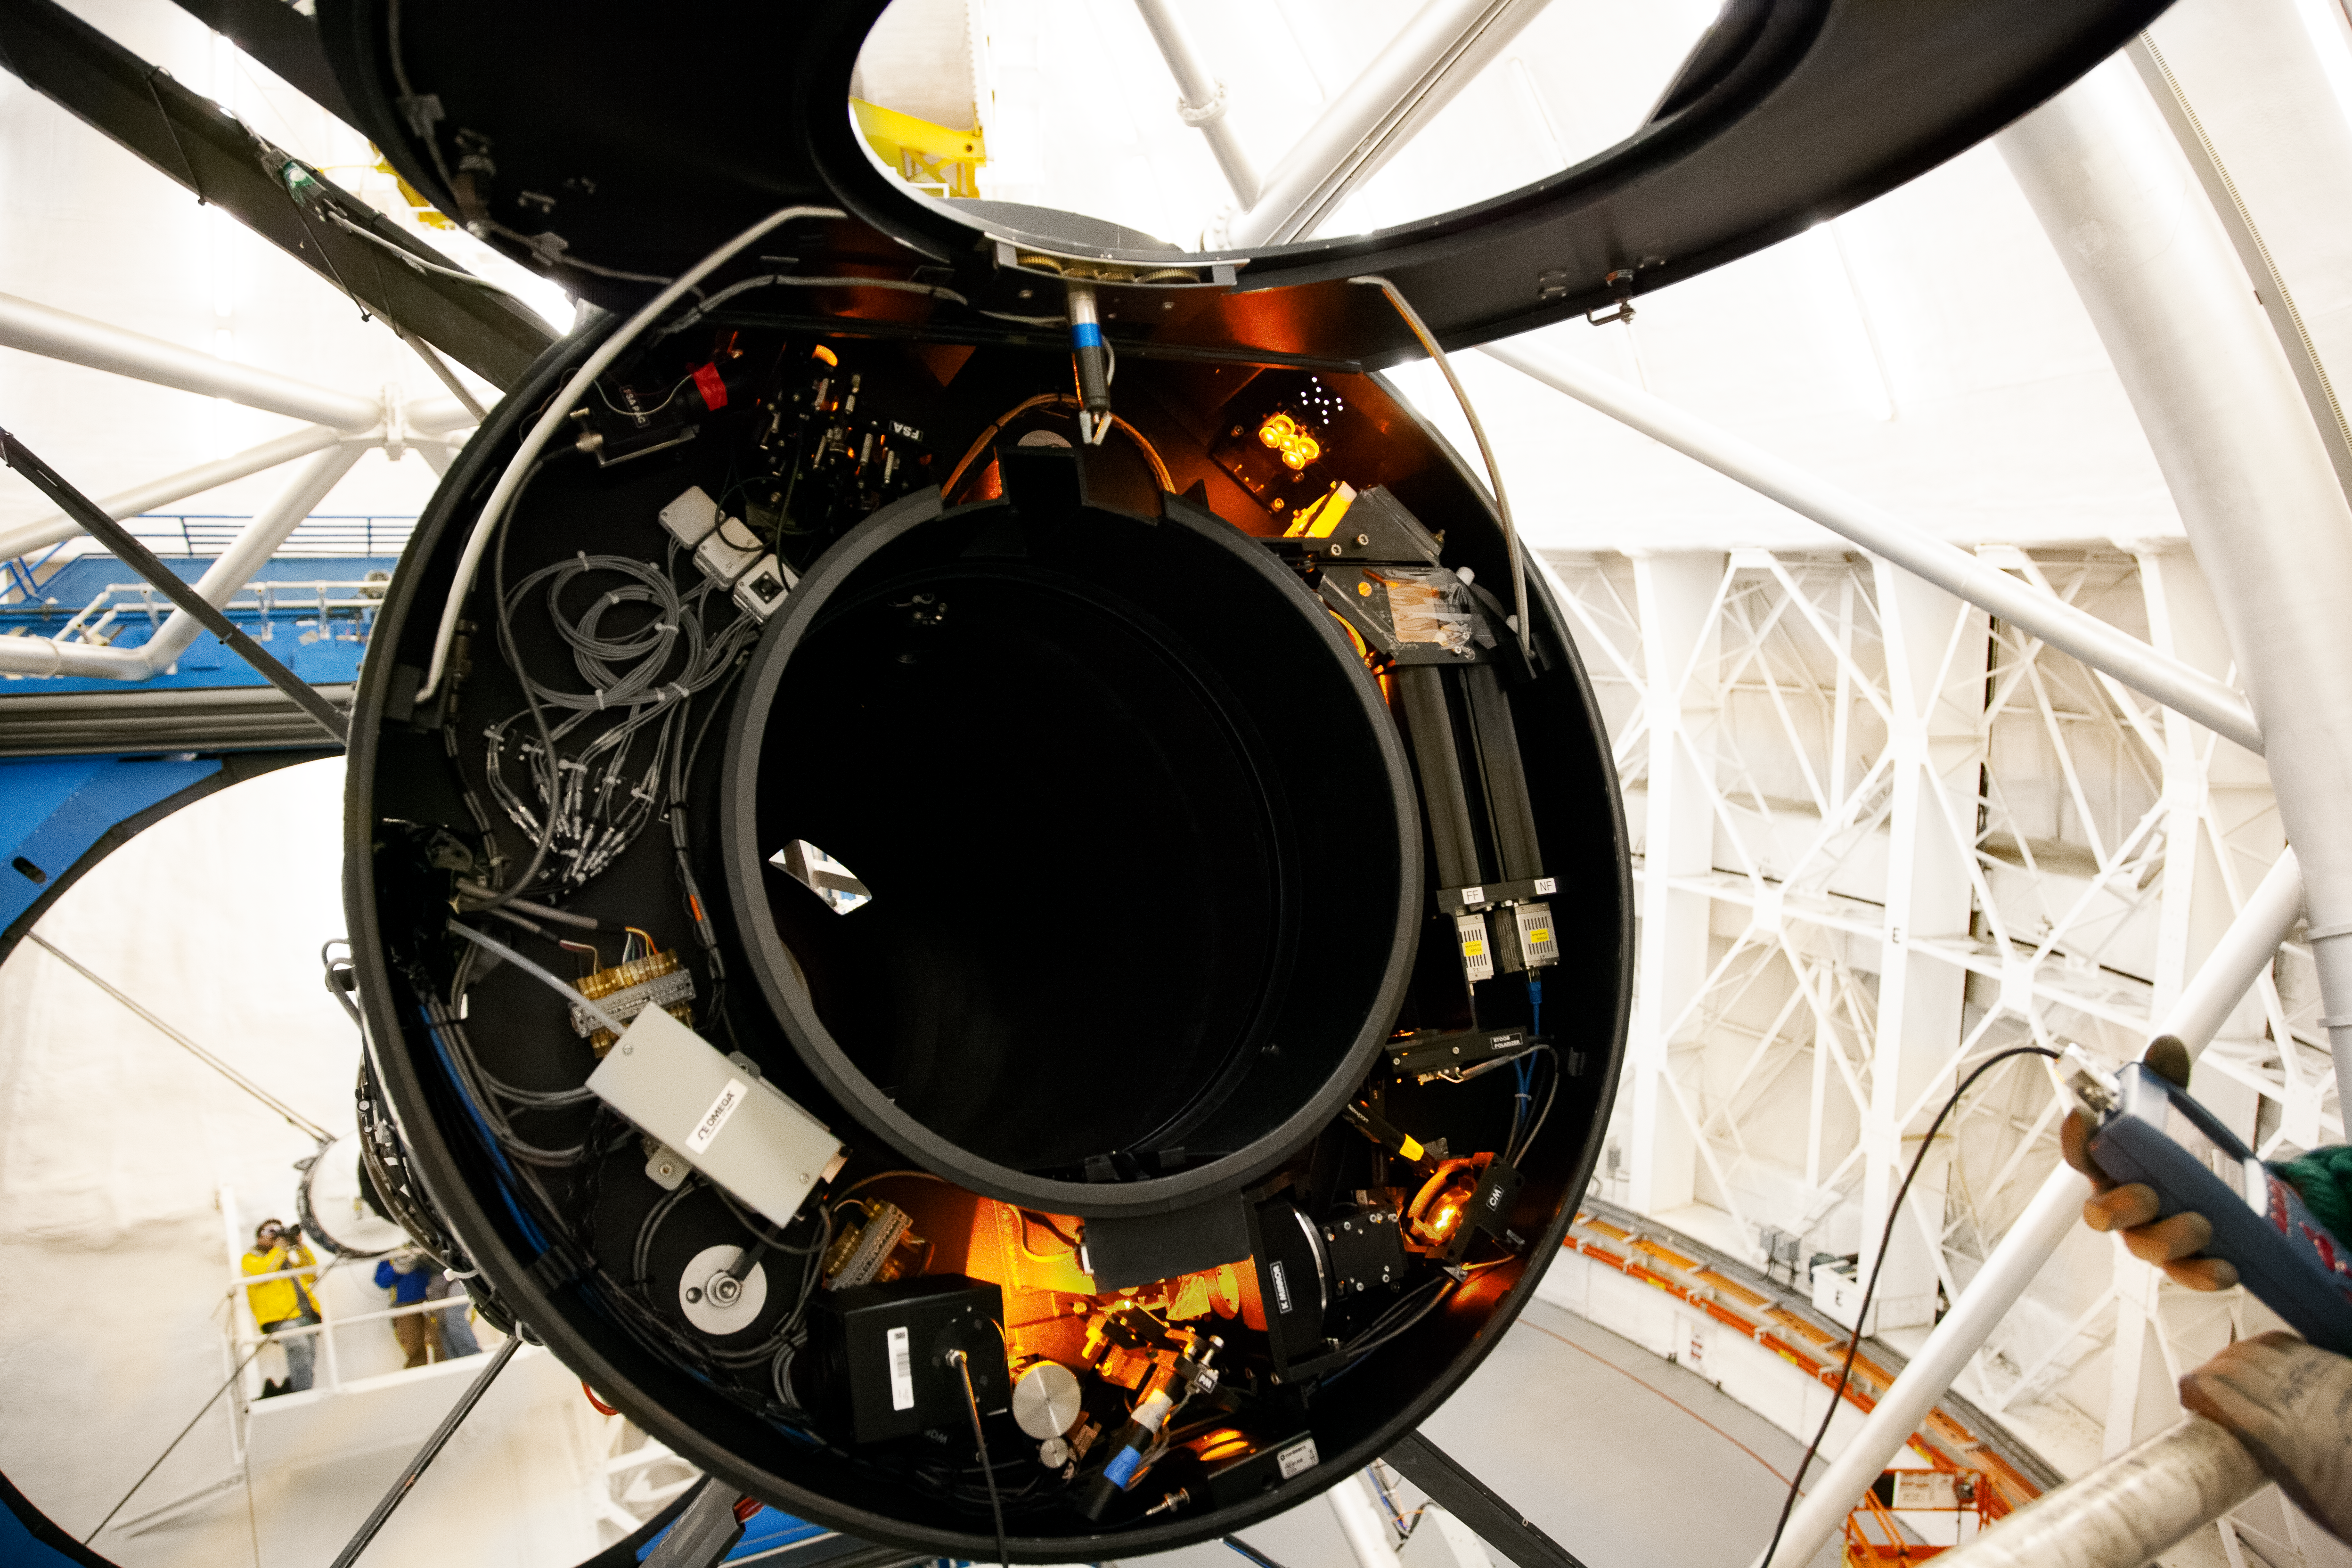

BTOOB View

A general view of the BTO Optical bench (BTOOP) that contains several optical elements of the Guide Laser Star System.

Credit: International Gemini Observatory/NOIRLab/NSF/AURA/Manuel Paredes